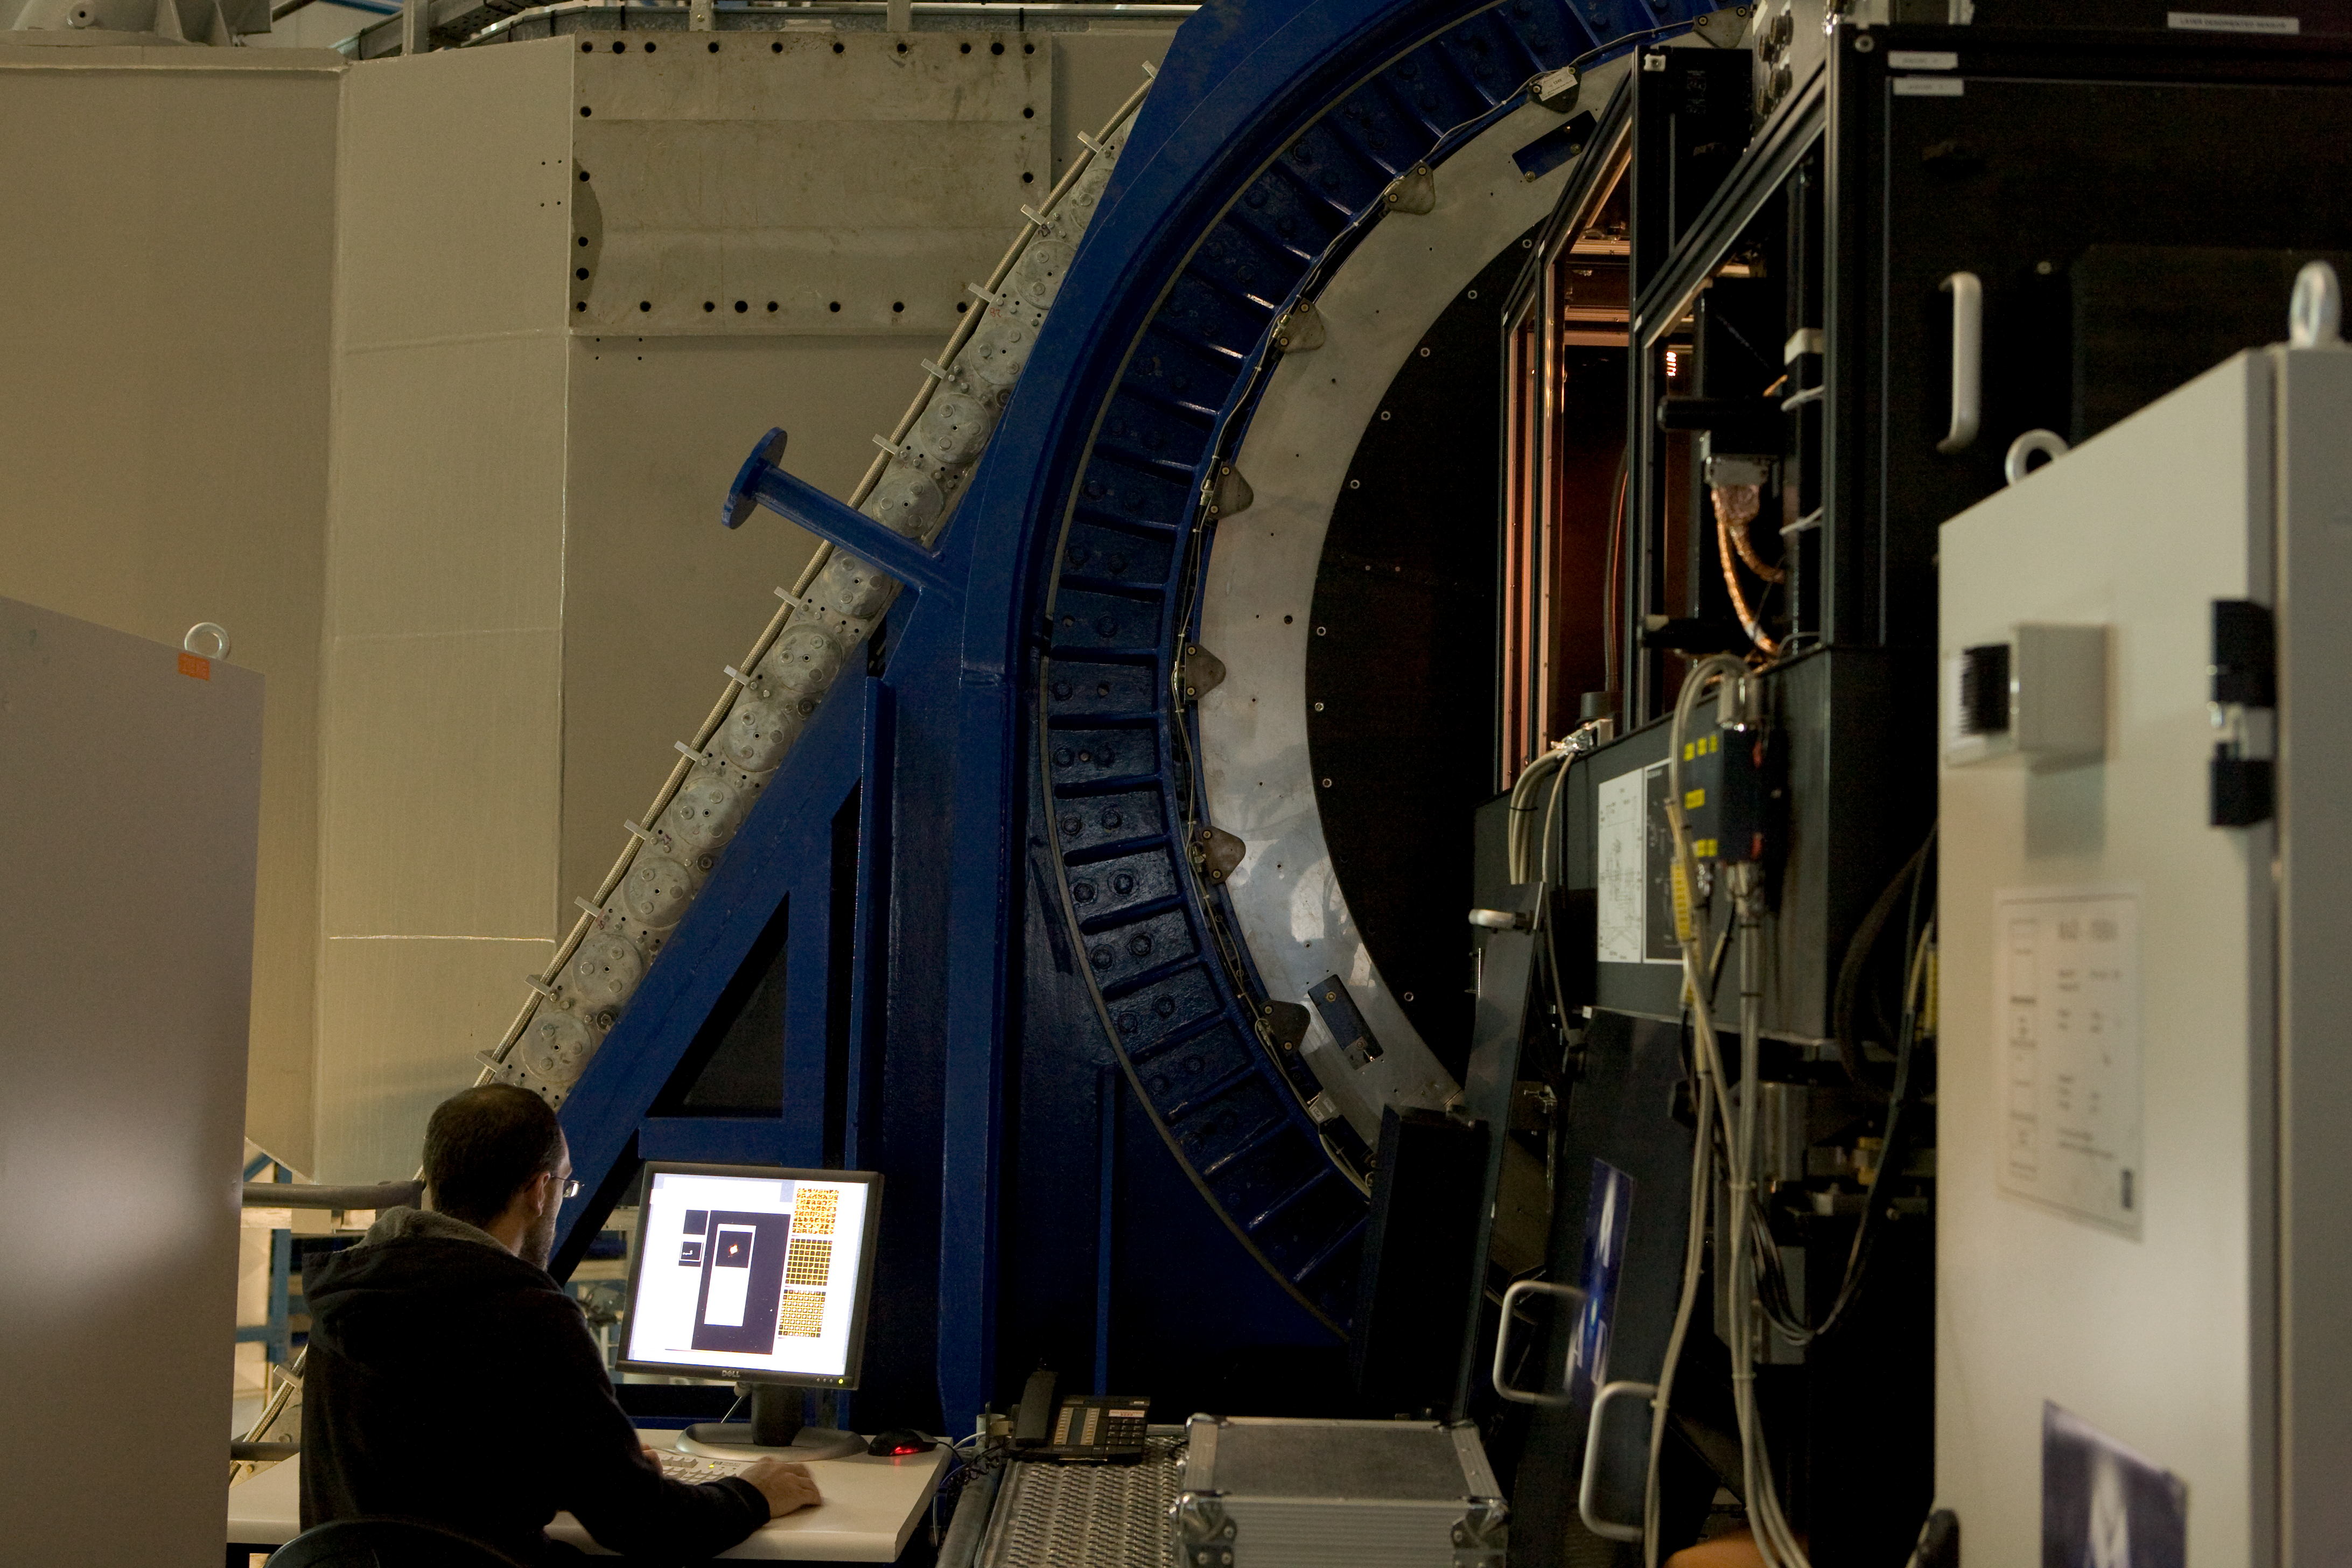

MAD instrument

Close-up view of the MAD instrument at the Nasmyth platform in 2007

Credit: ESO/H.H.Heyer